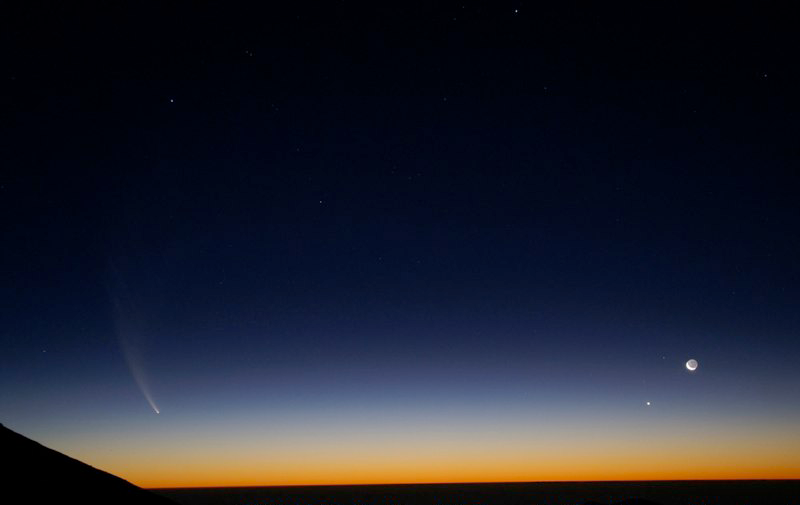

Comet McNaught

Images collected by ESO staff of the very bright comet McNaught that was visible in Europe early January 2007 and is presently visible from the Southern Hemisphere.

Credit: ESO/G. Blanchard